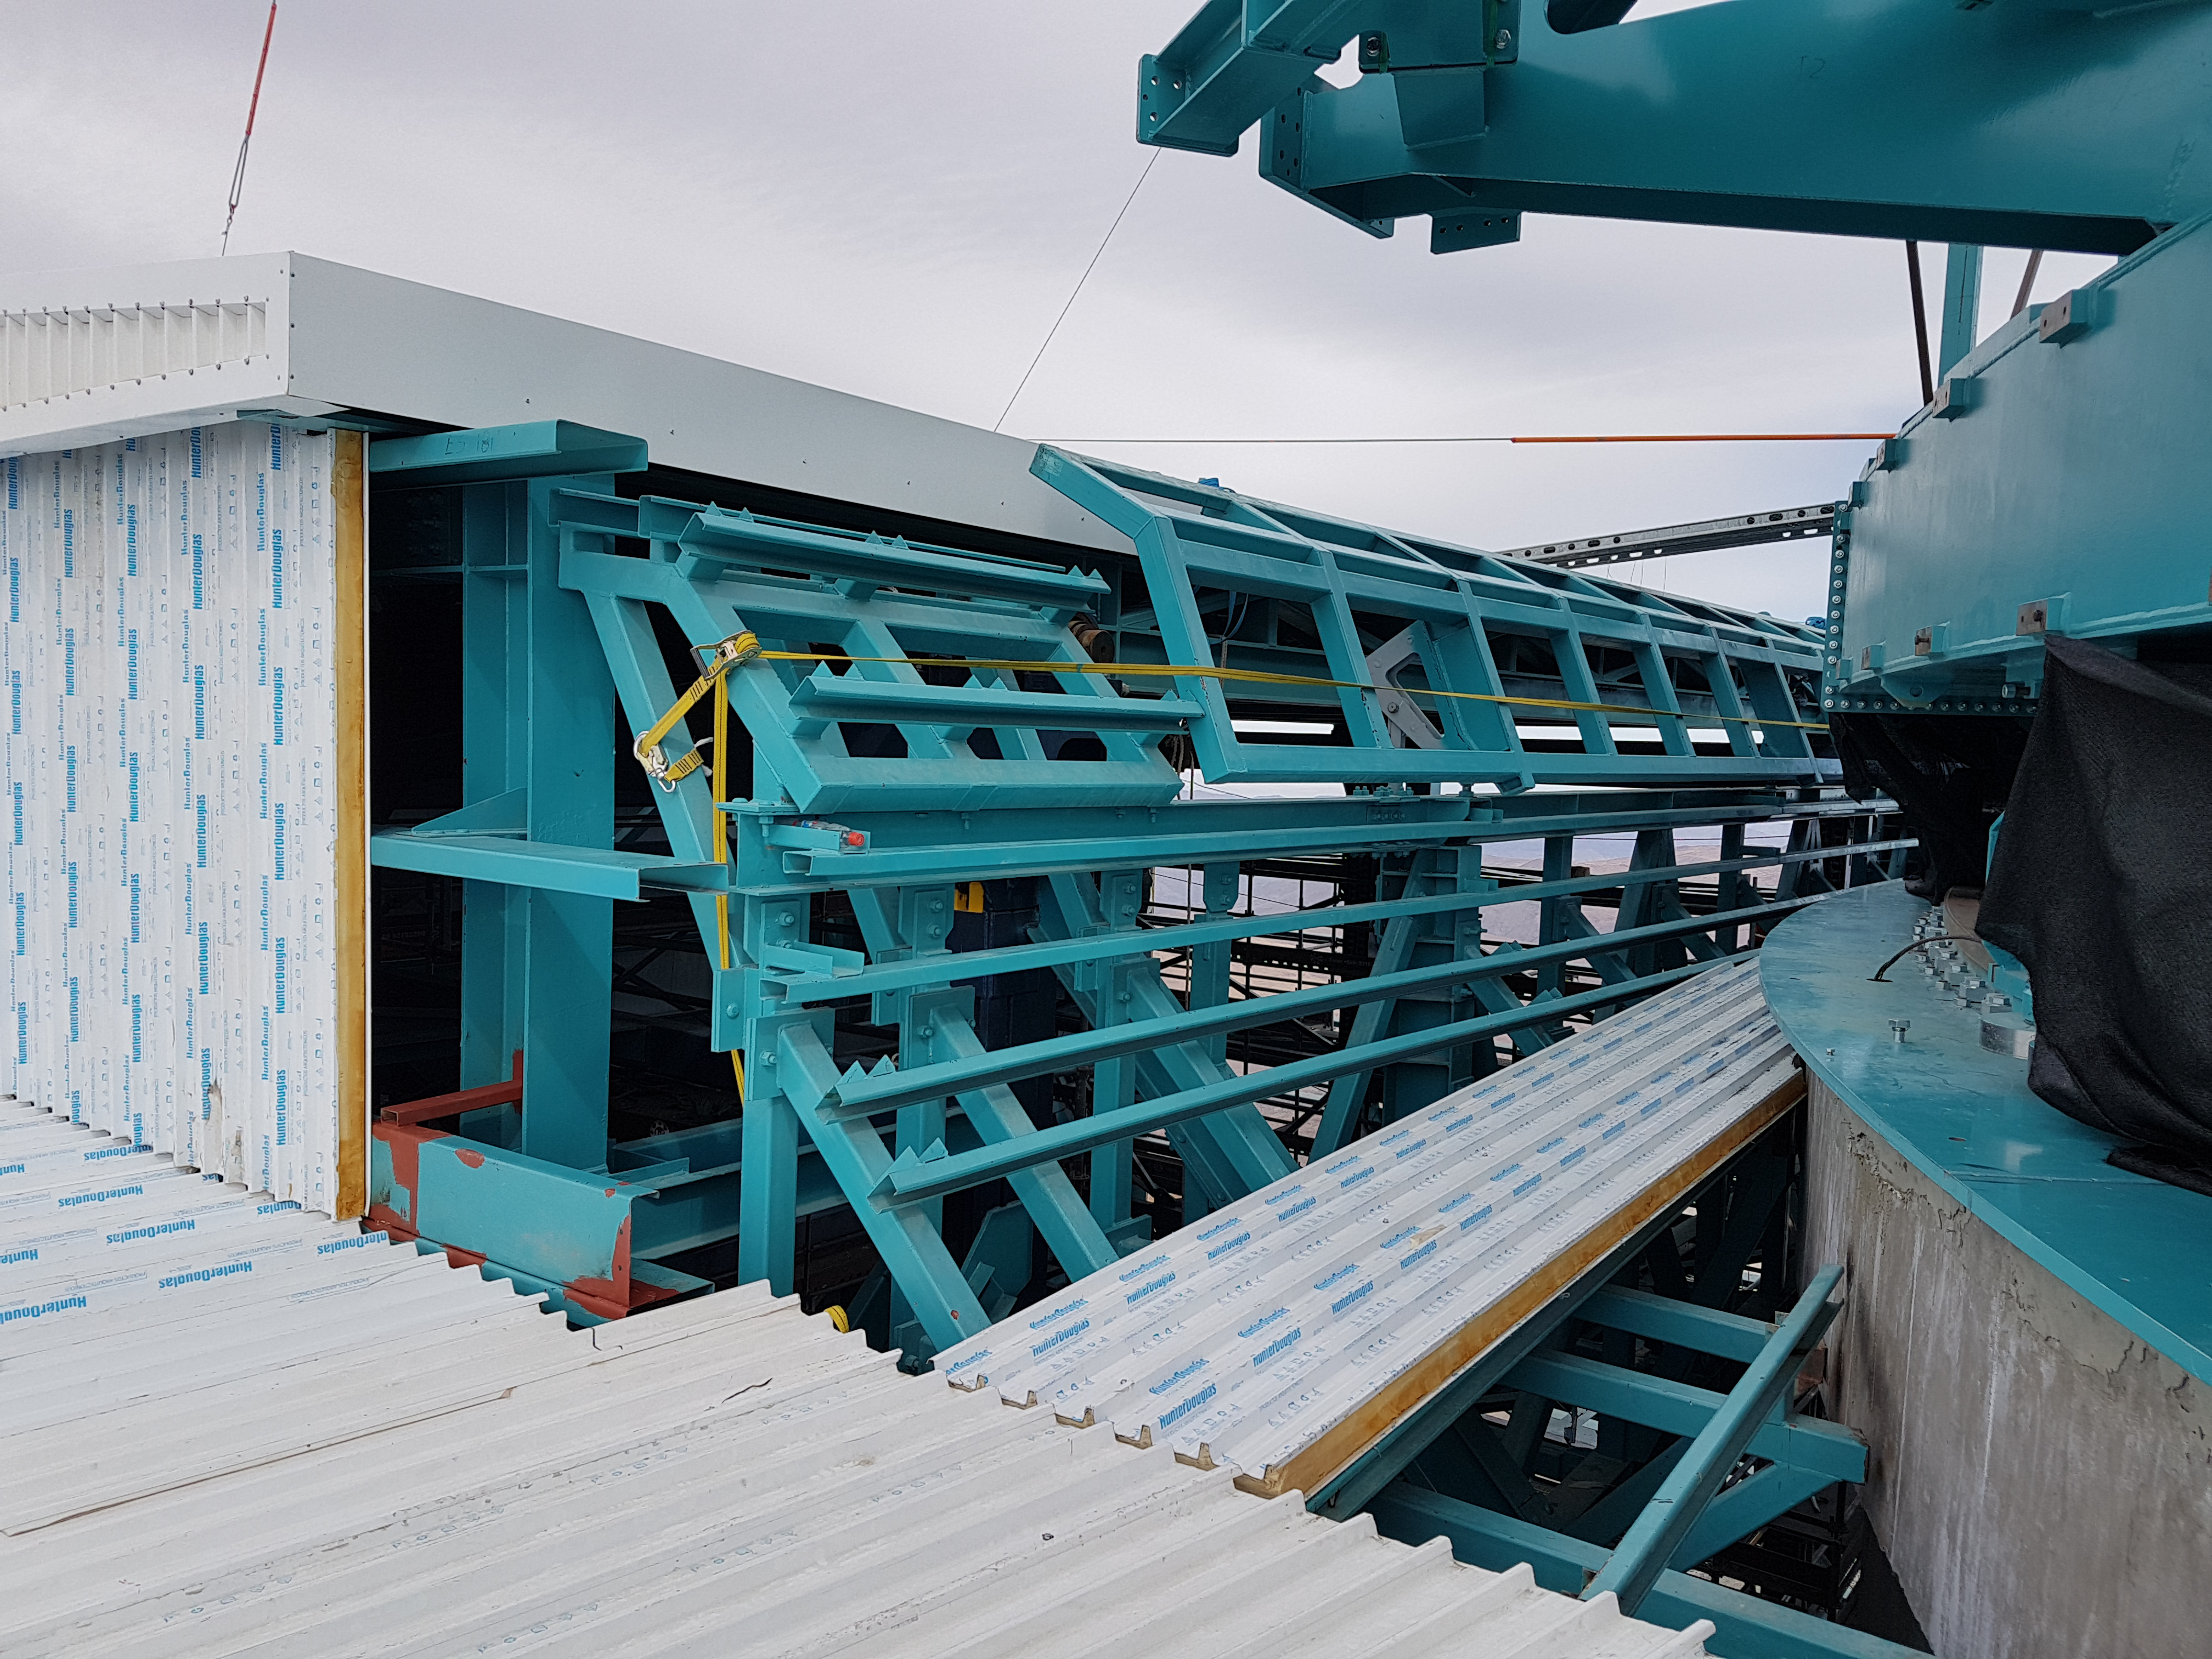

Weeky Construction Photos

Working hard to install siding and close the support building around the tower.

Credit: Rubin Observatory/NSF/AURA